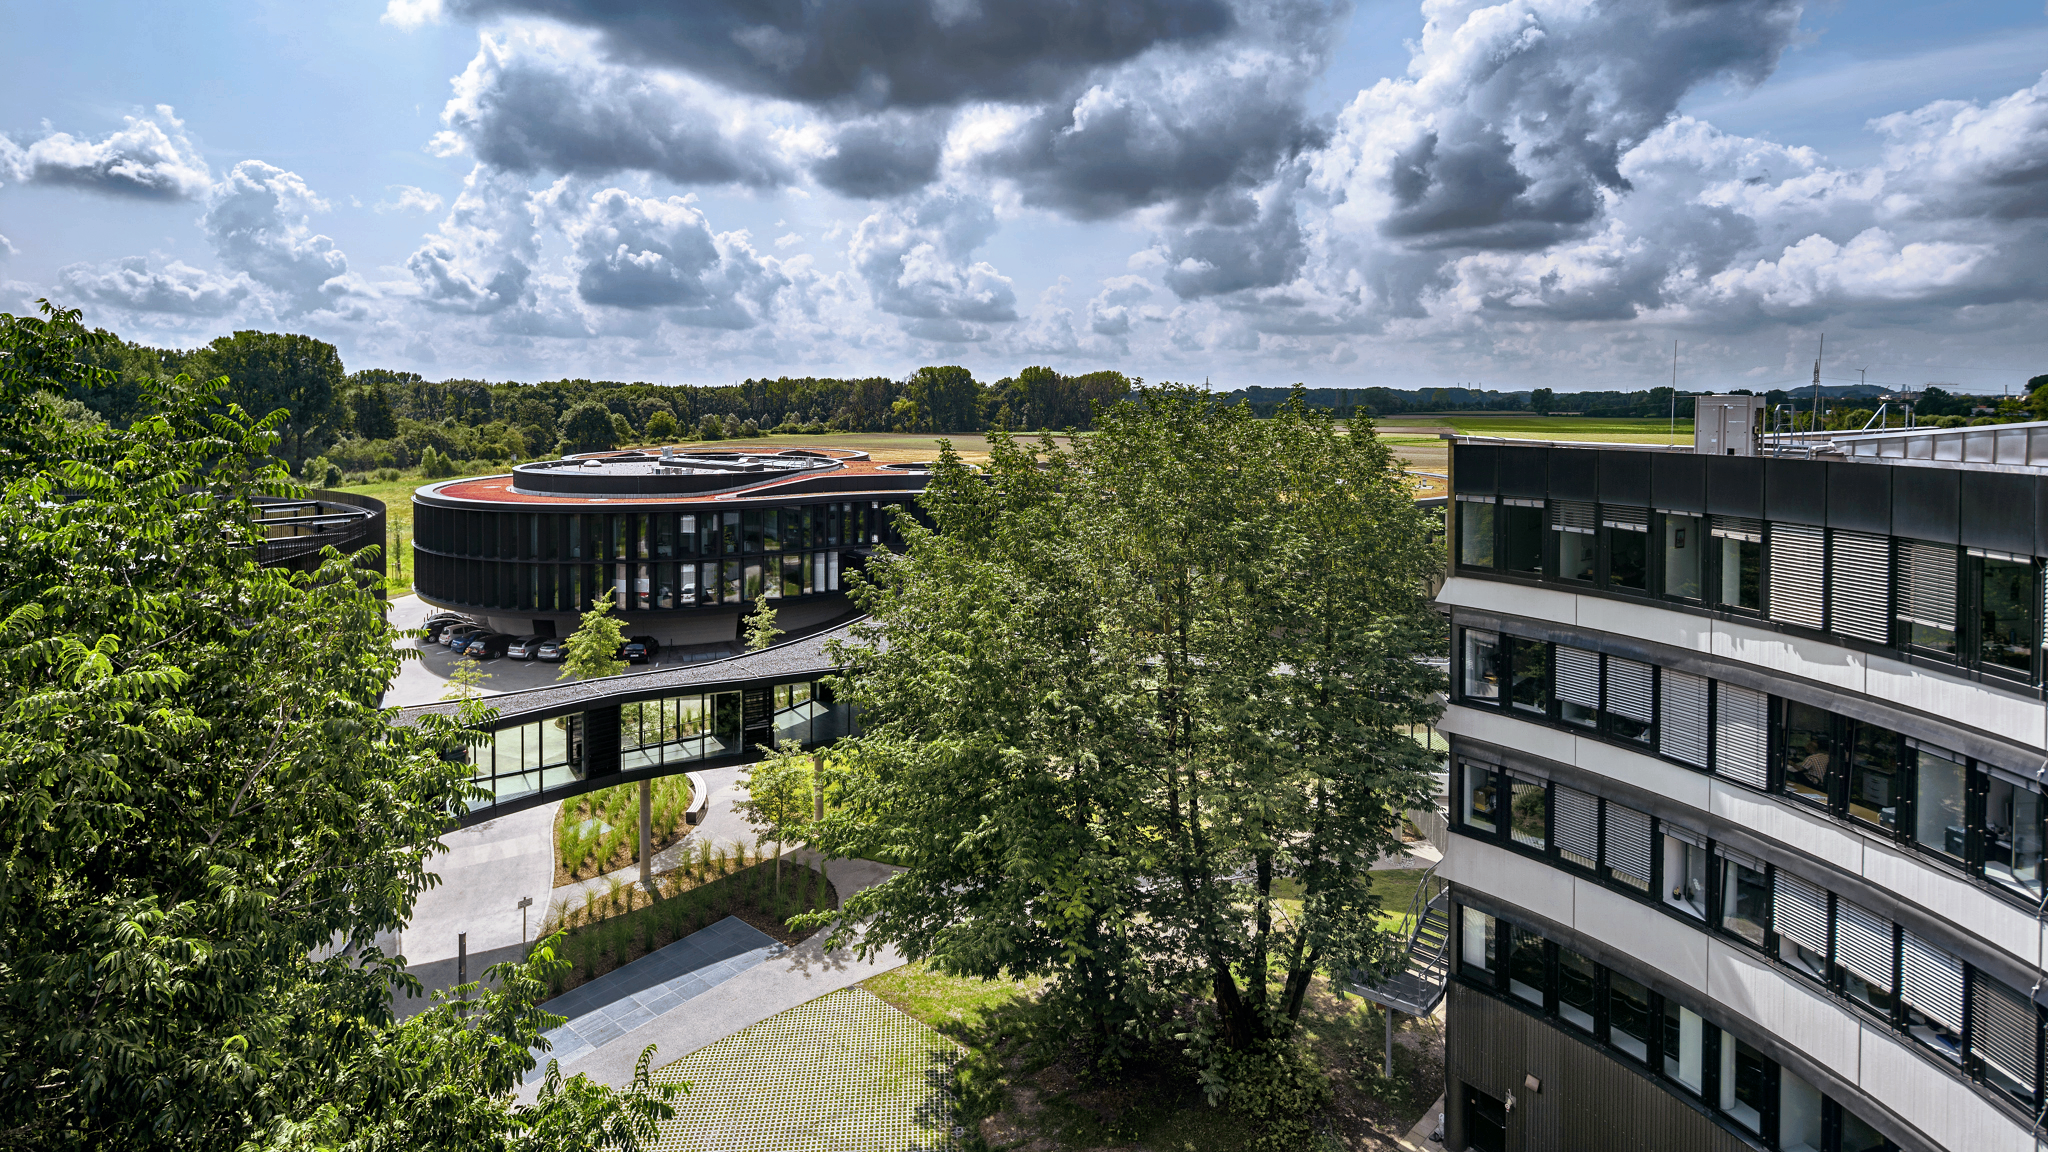

ESO Headquarters

The new Office and Conference building of the ESO Headquarters in Garching, Germany, seen from the roof of the old building, which is partly visible on the right.

Credit: Aldo Amoretti, San Remo